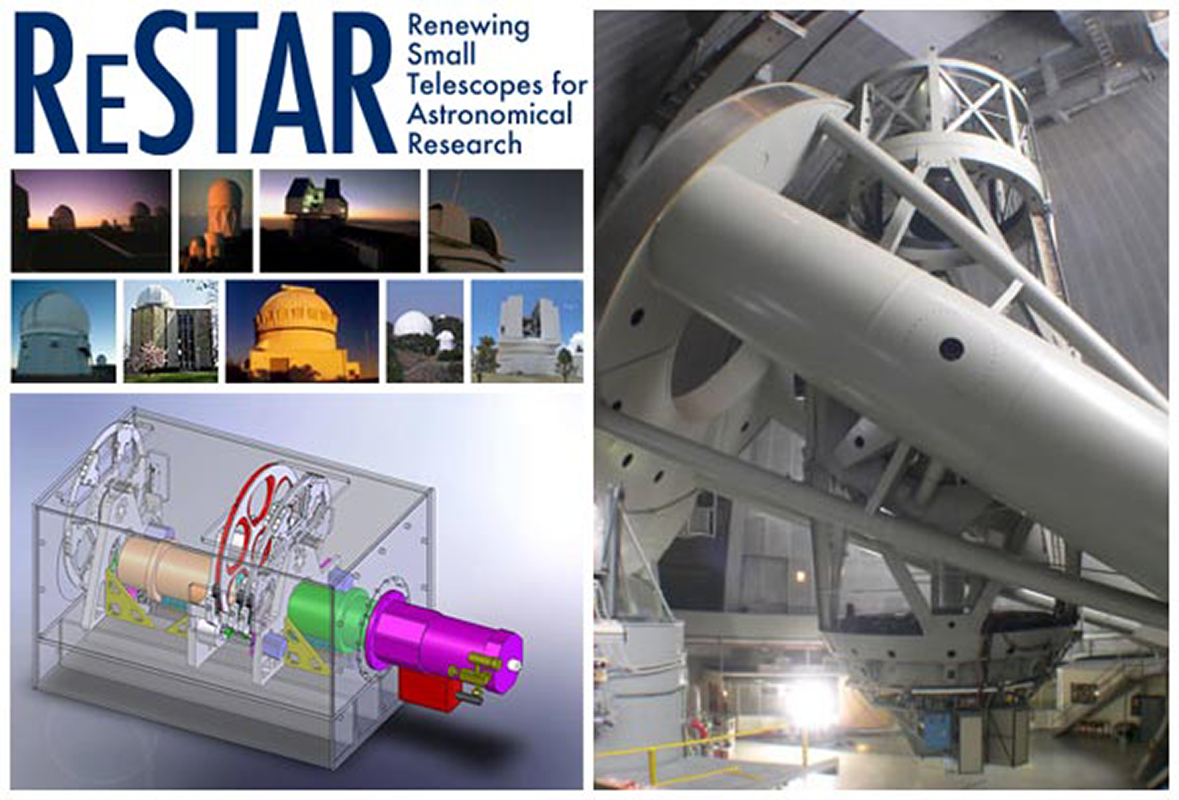

NSF Commits New Funds for ReSTAR

New funds allocated for ReSTAR by the NSF will provide immediate access to the Palomar 200-inch telescope, fund a copy of the OSMOS optical spectrograph for the Mayall 4-m and more.

Credit: NOIRLab